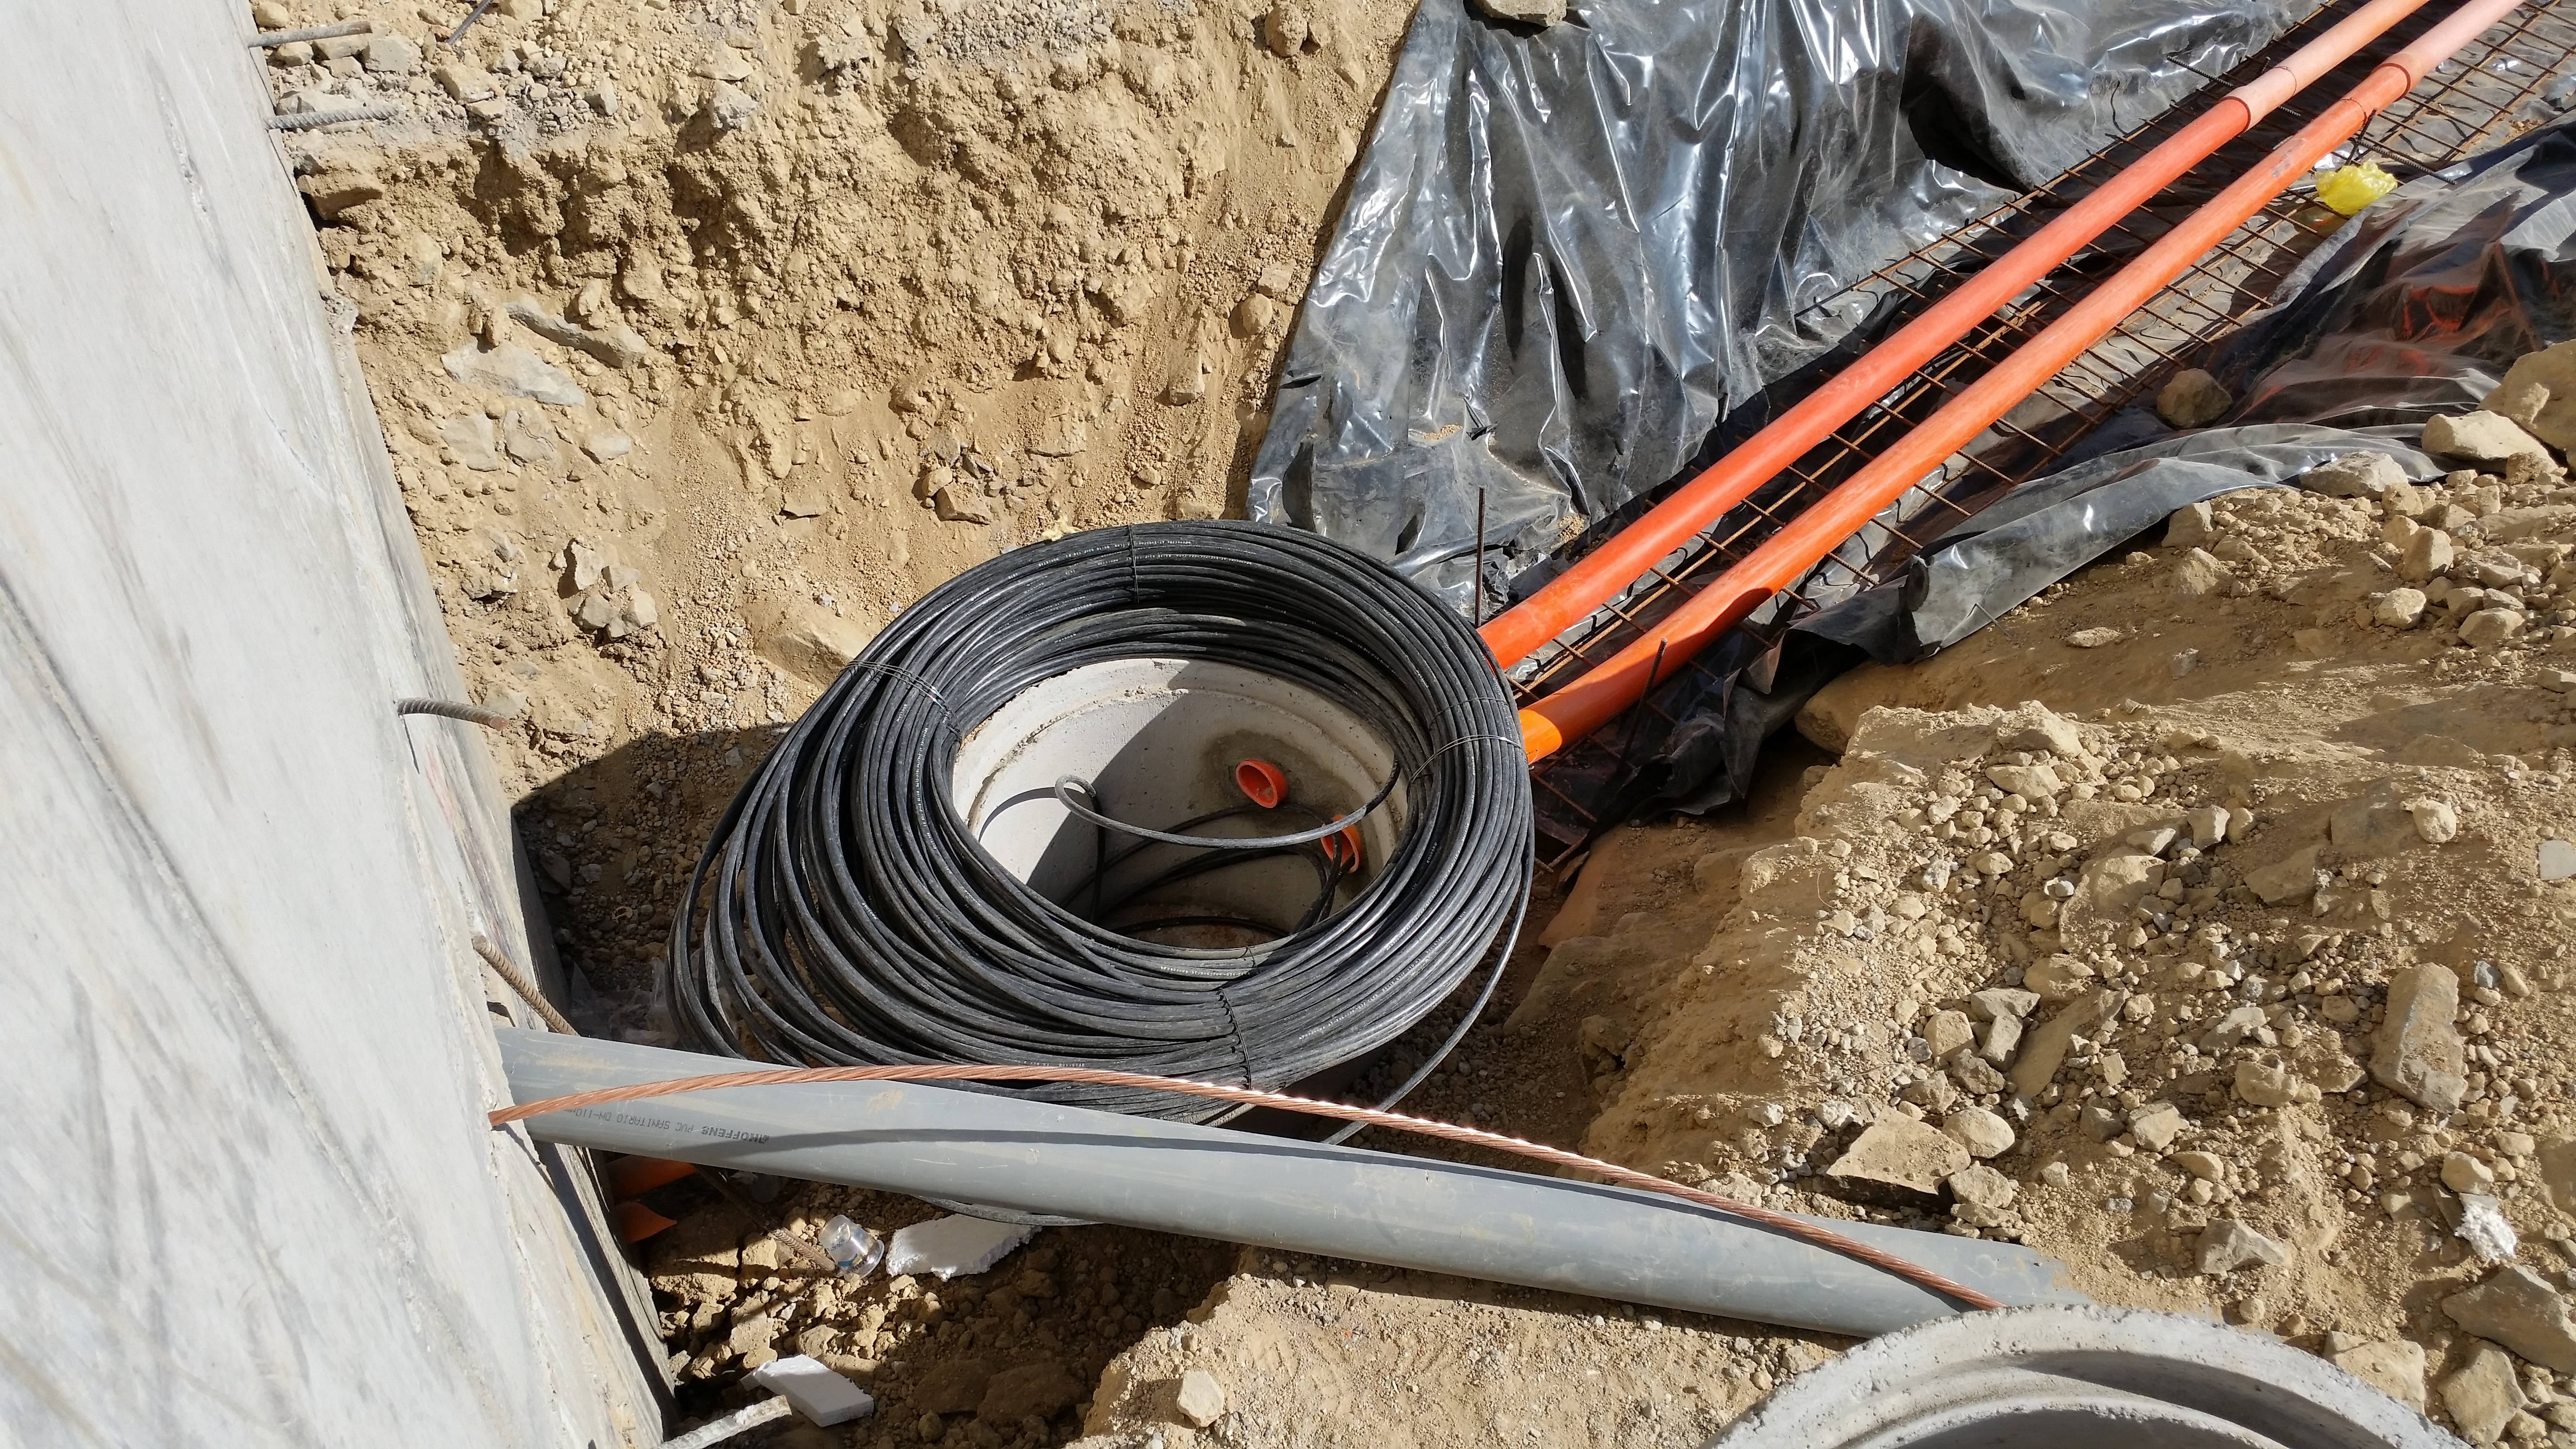

Fiber optic cable installation

Fiber optic cables are being installed.

Credit: Rubin Observatory/NSF/AURA